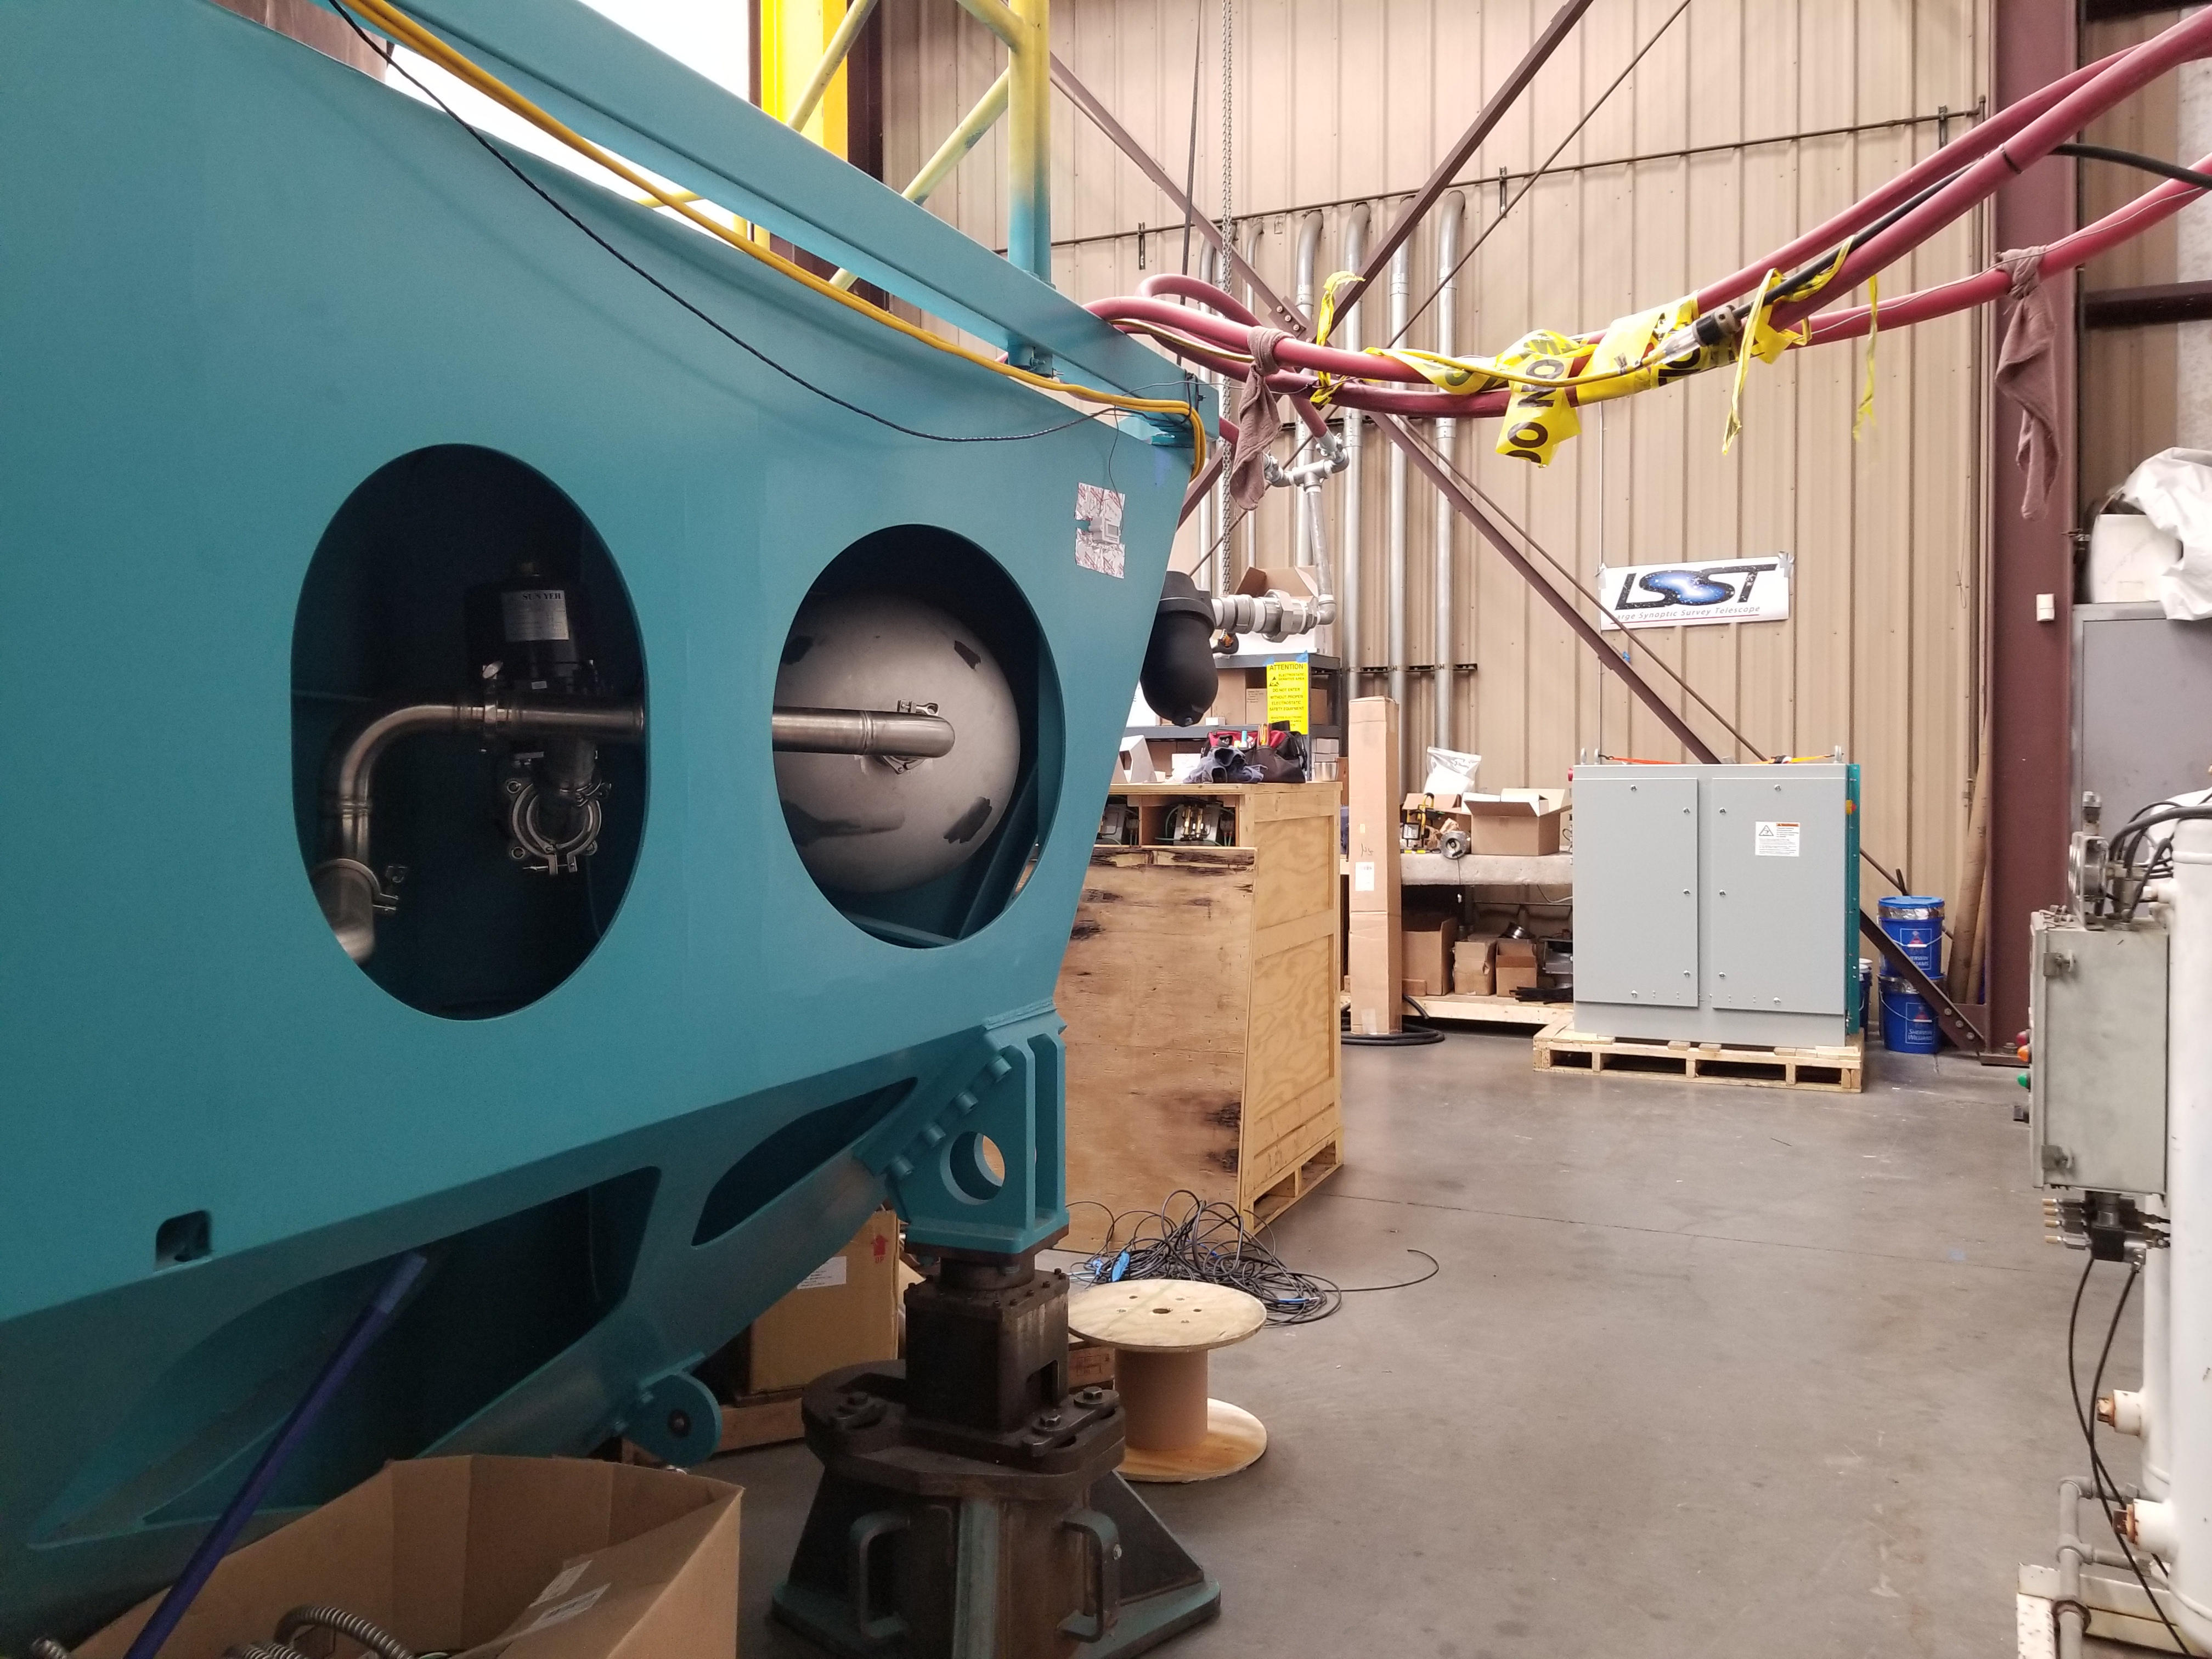

M1M3 Cabinet Delivery to CAID

The System Support Cabinet for the Primary/Tertiary Mirror (M1M3) cell assembly was delivered to vendor CAID Industries on May 18. Inside the cabinet, which was built at Bit By Bit Controls in Tucson, are connections to the electrical power, communications, and sensors required to operate the M1M3 cell assembly. Once the connections between the cabinet and the wiring of the cell are completed, functional testing of M1M3 operating system will begin.

Credit: Rubin Observatory/NSF/AURA